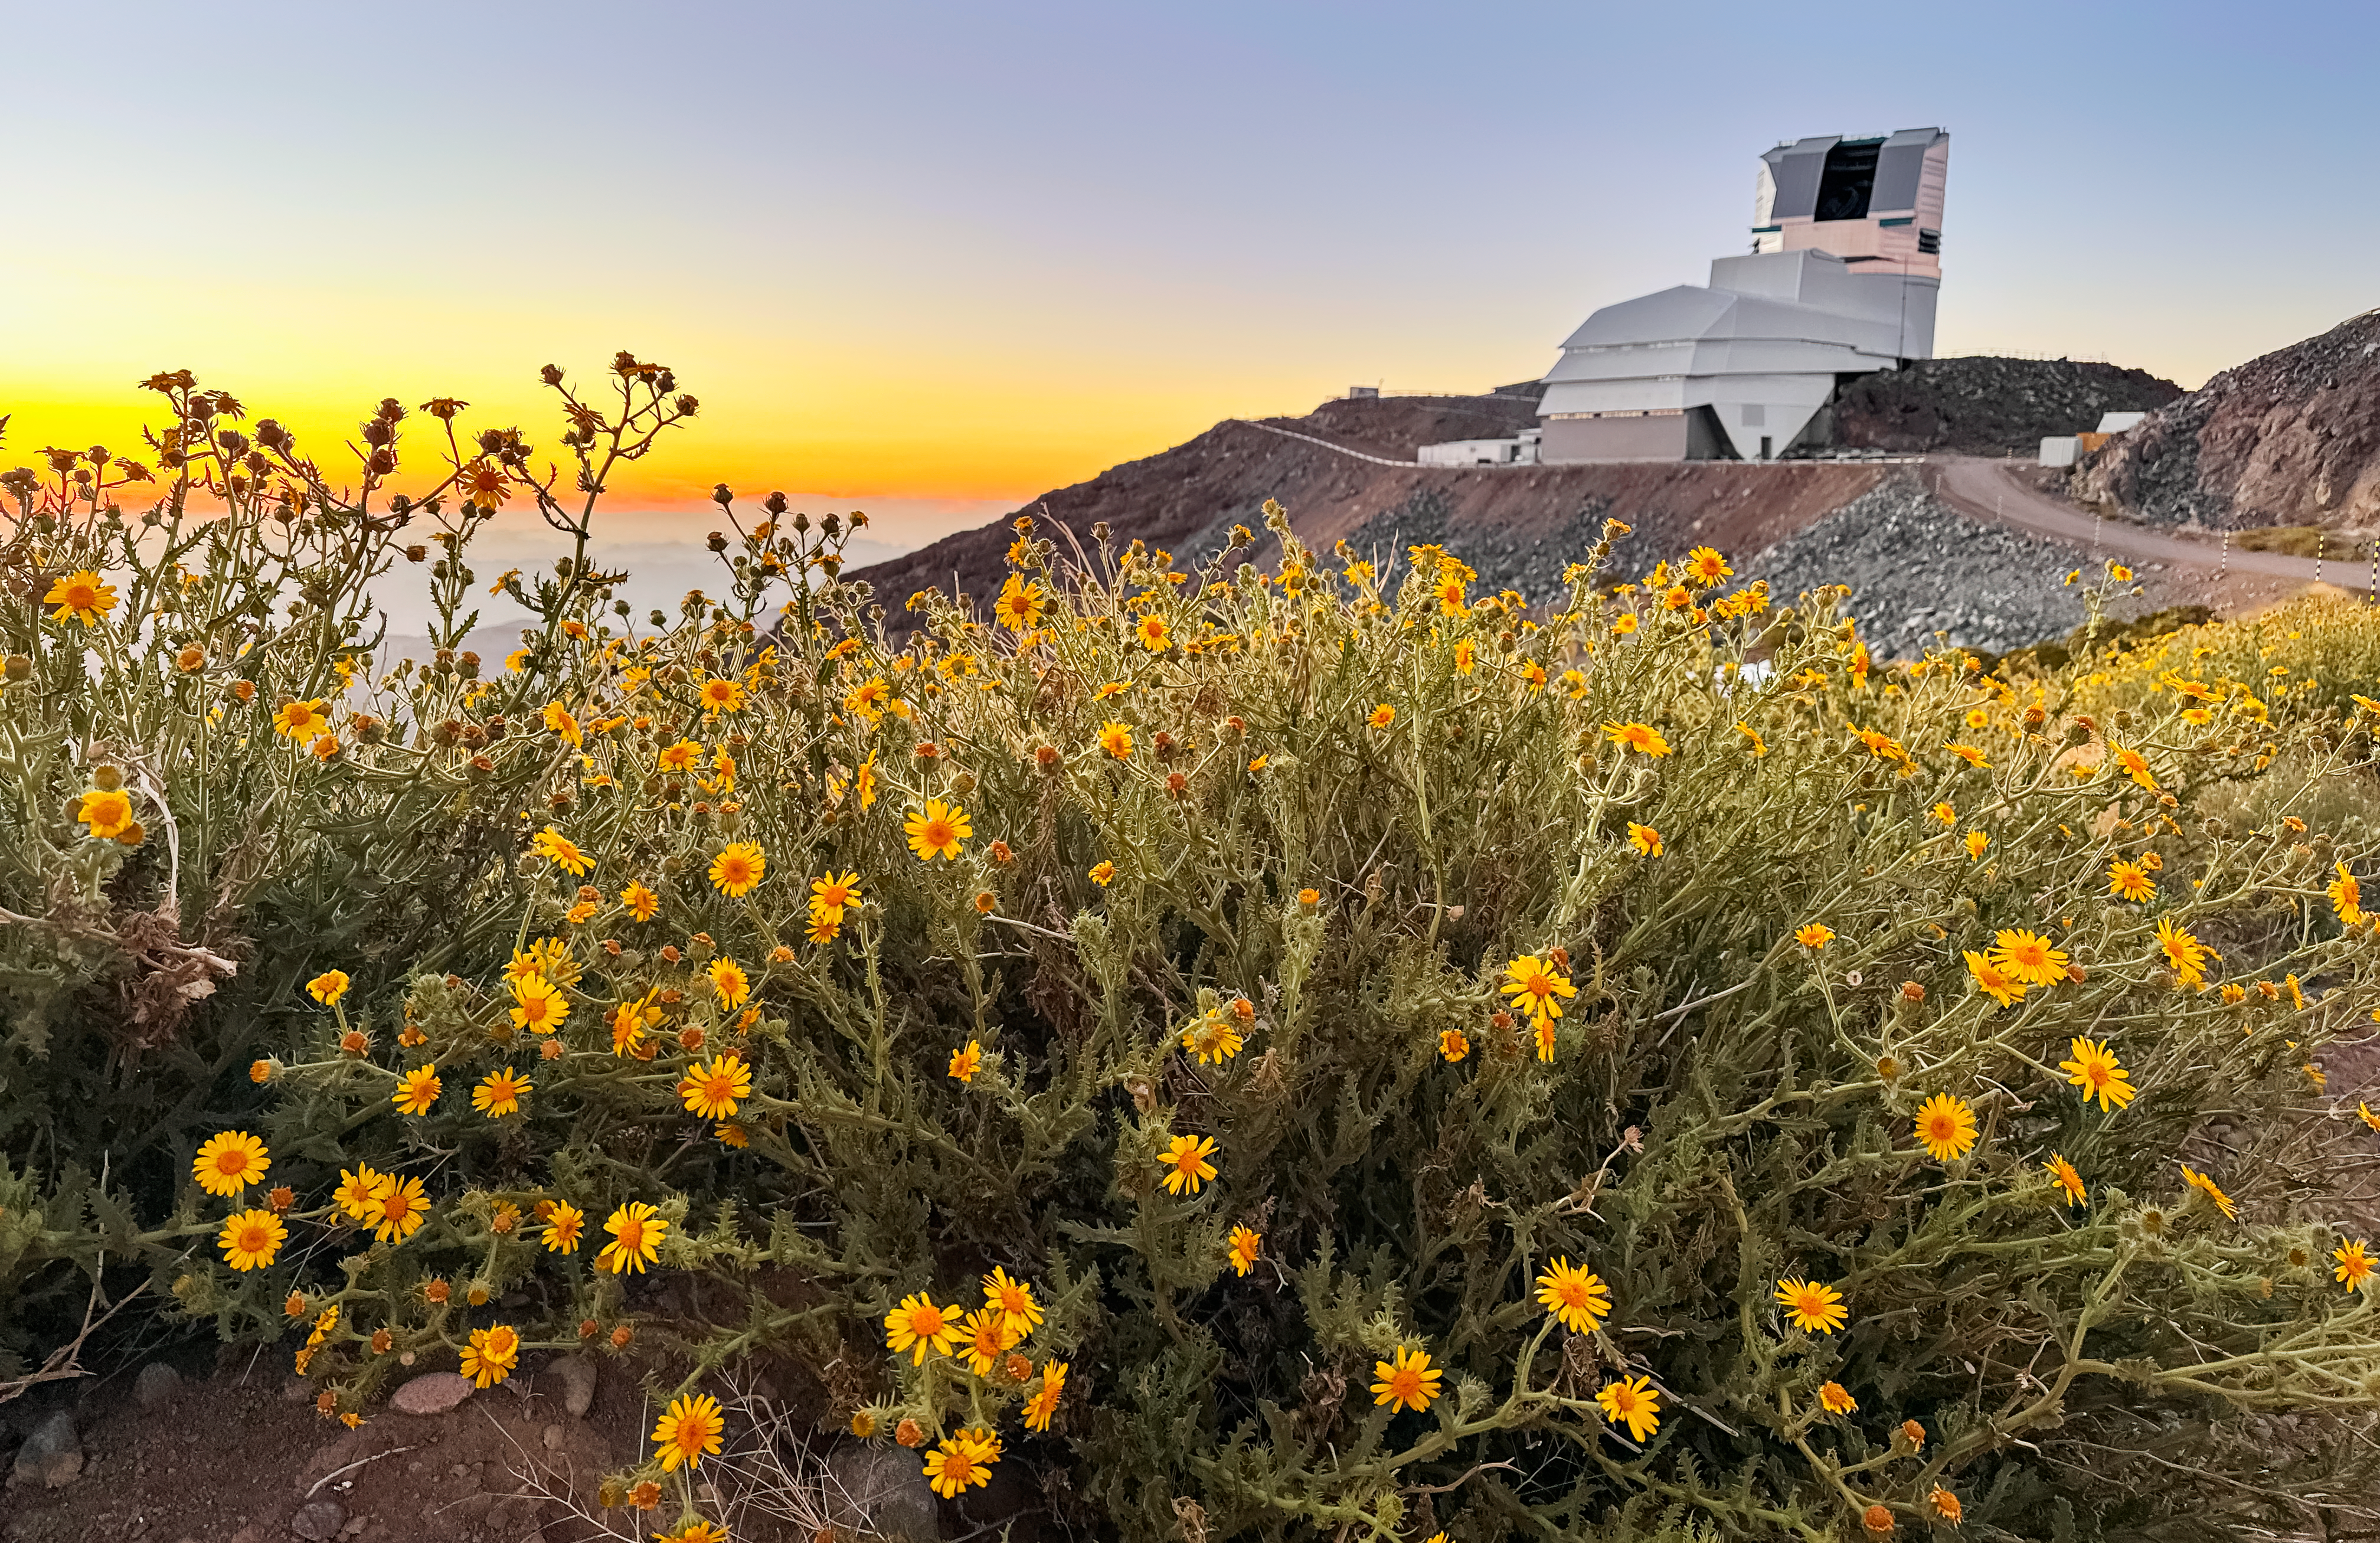

December Bloom 2025

At NSF–DOE Vera C. Rubin Observatory in Chile, December brings summer light and blooming flowers, offering a unique seasonal view.

Credit: NSF–DOE Vera C. Rubin Observatory/NOIRLab/SLAC/AURA/A. Alexov